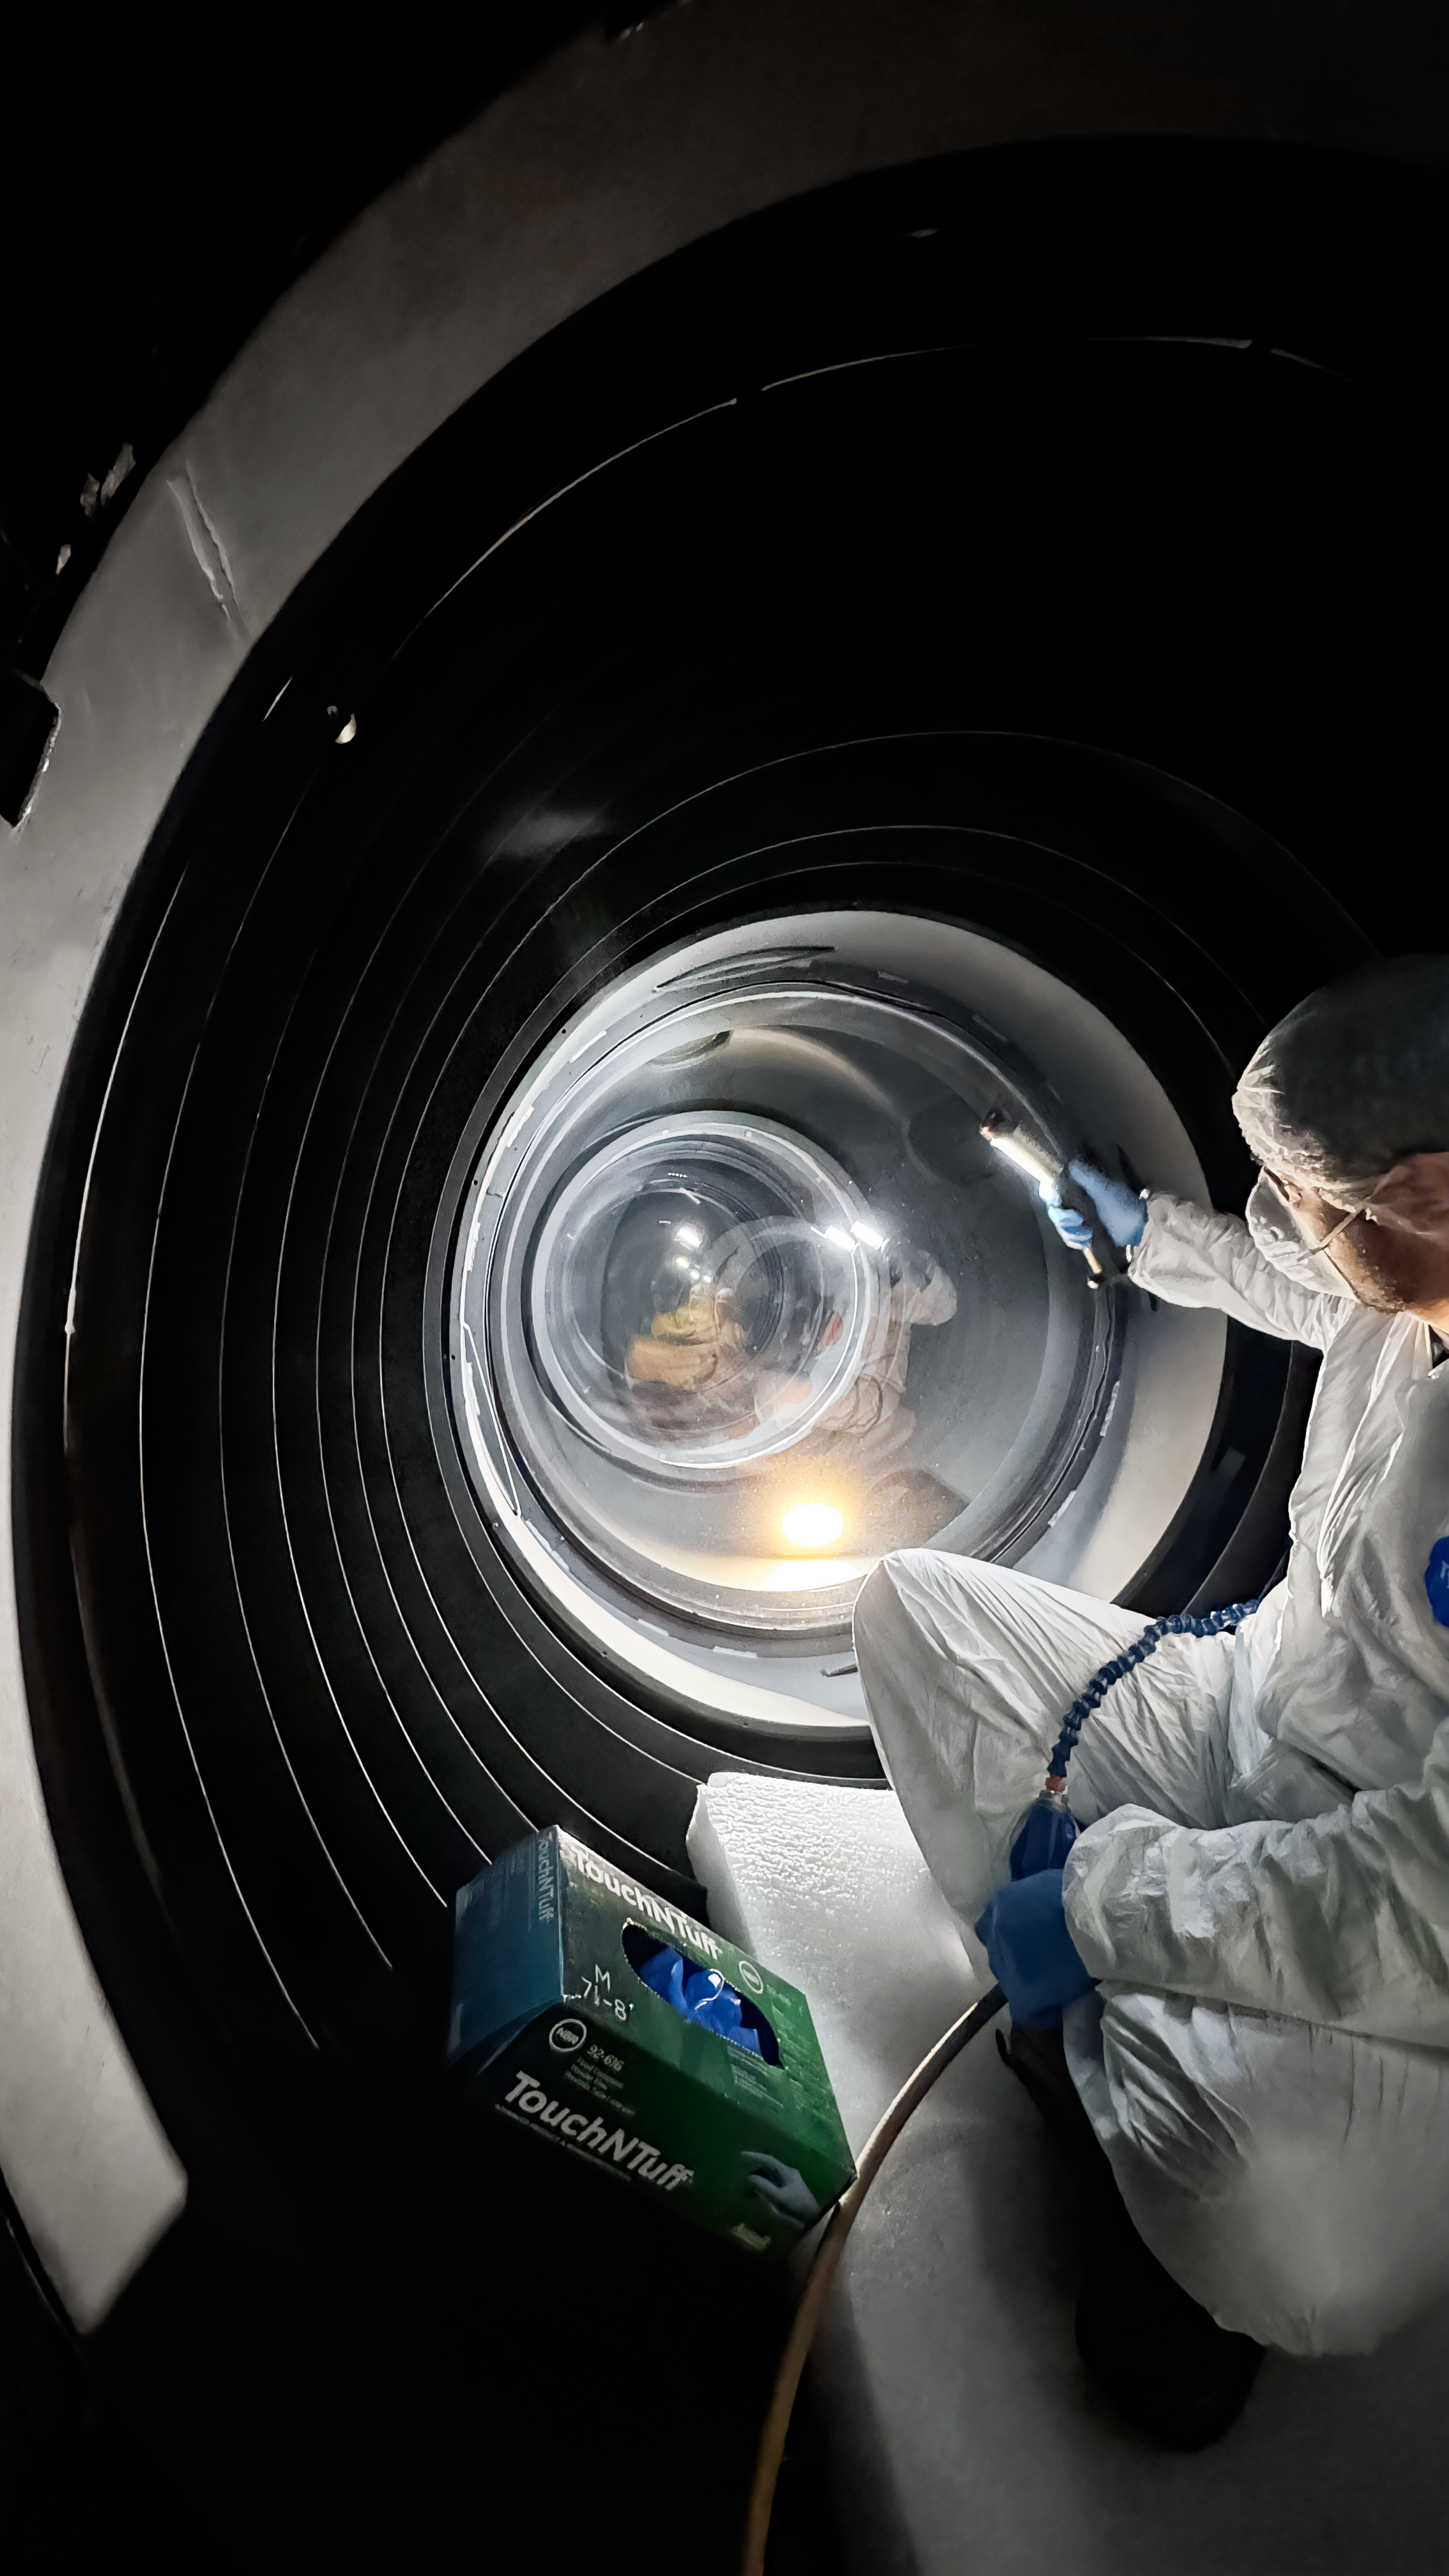

DECam Inspection

A member of the optics team inspects the DECam instrument optical elements at the Víctor M. Blanco 4-meter Telescope.

Credit: NOIRLab/NSF/AURA